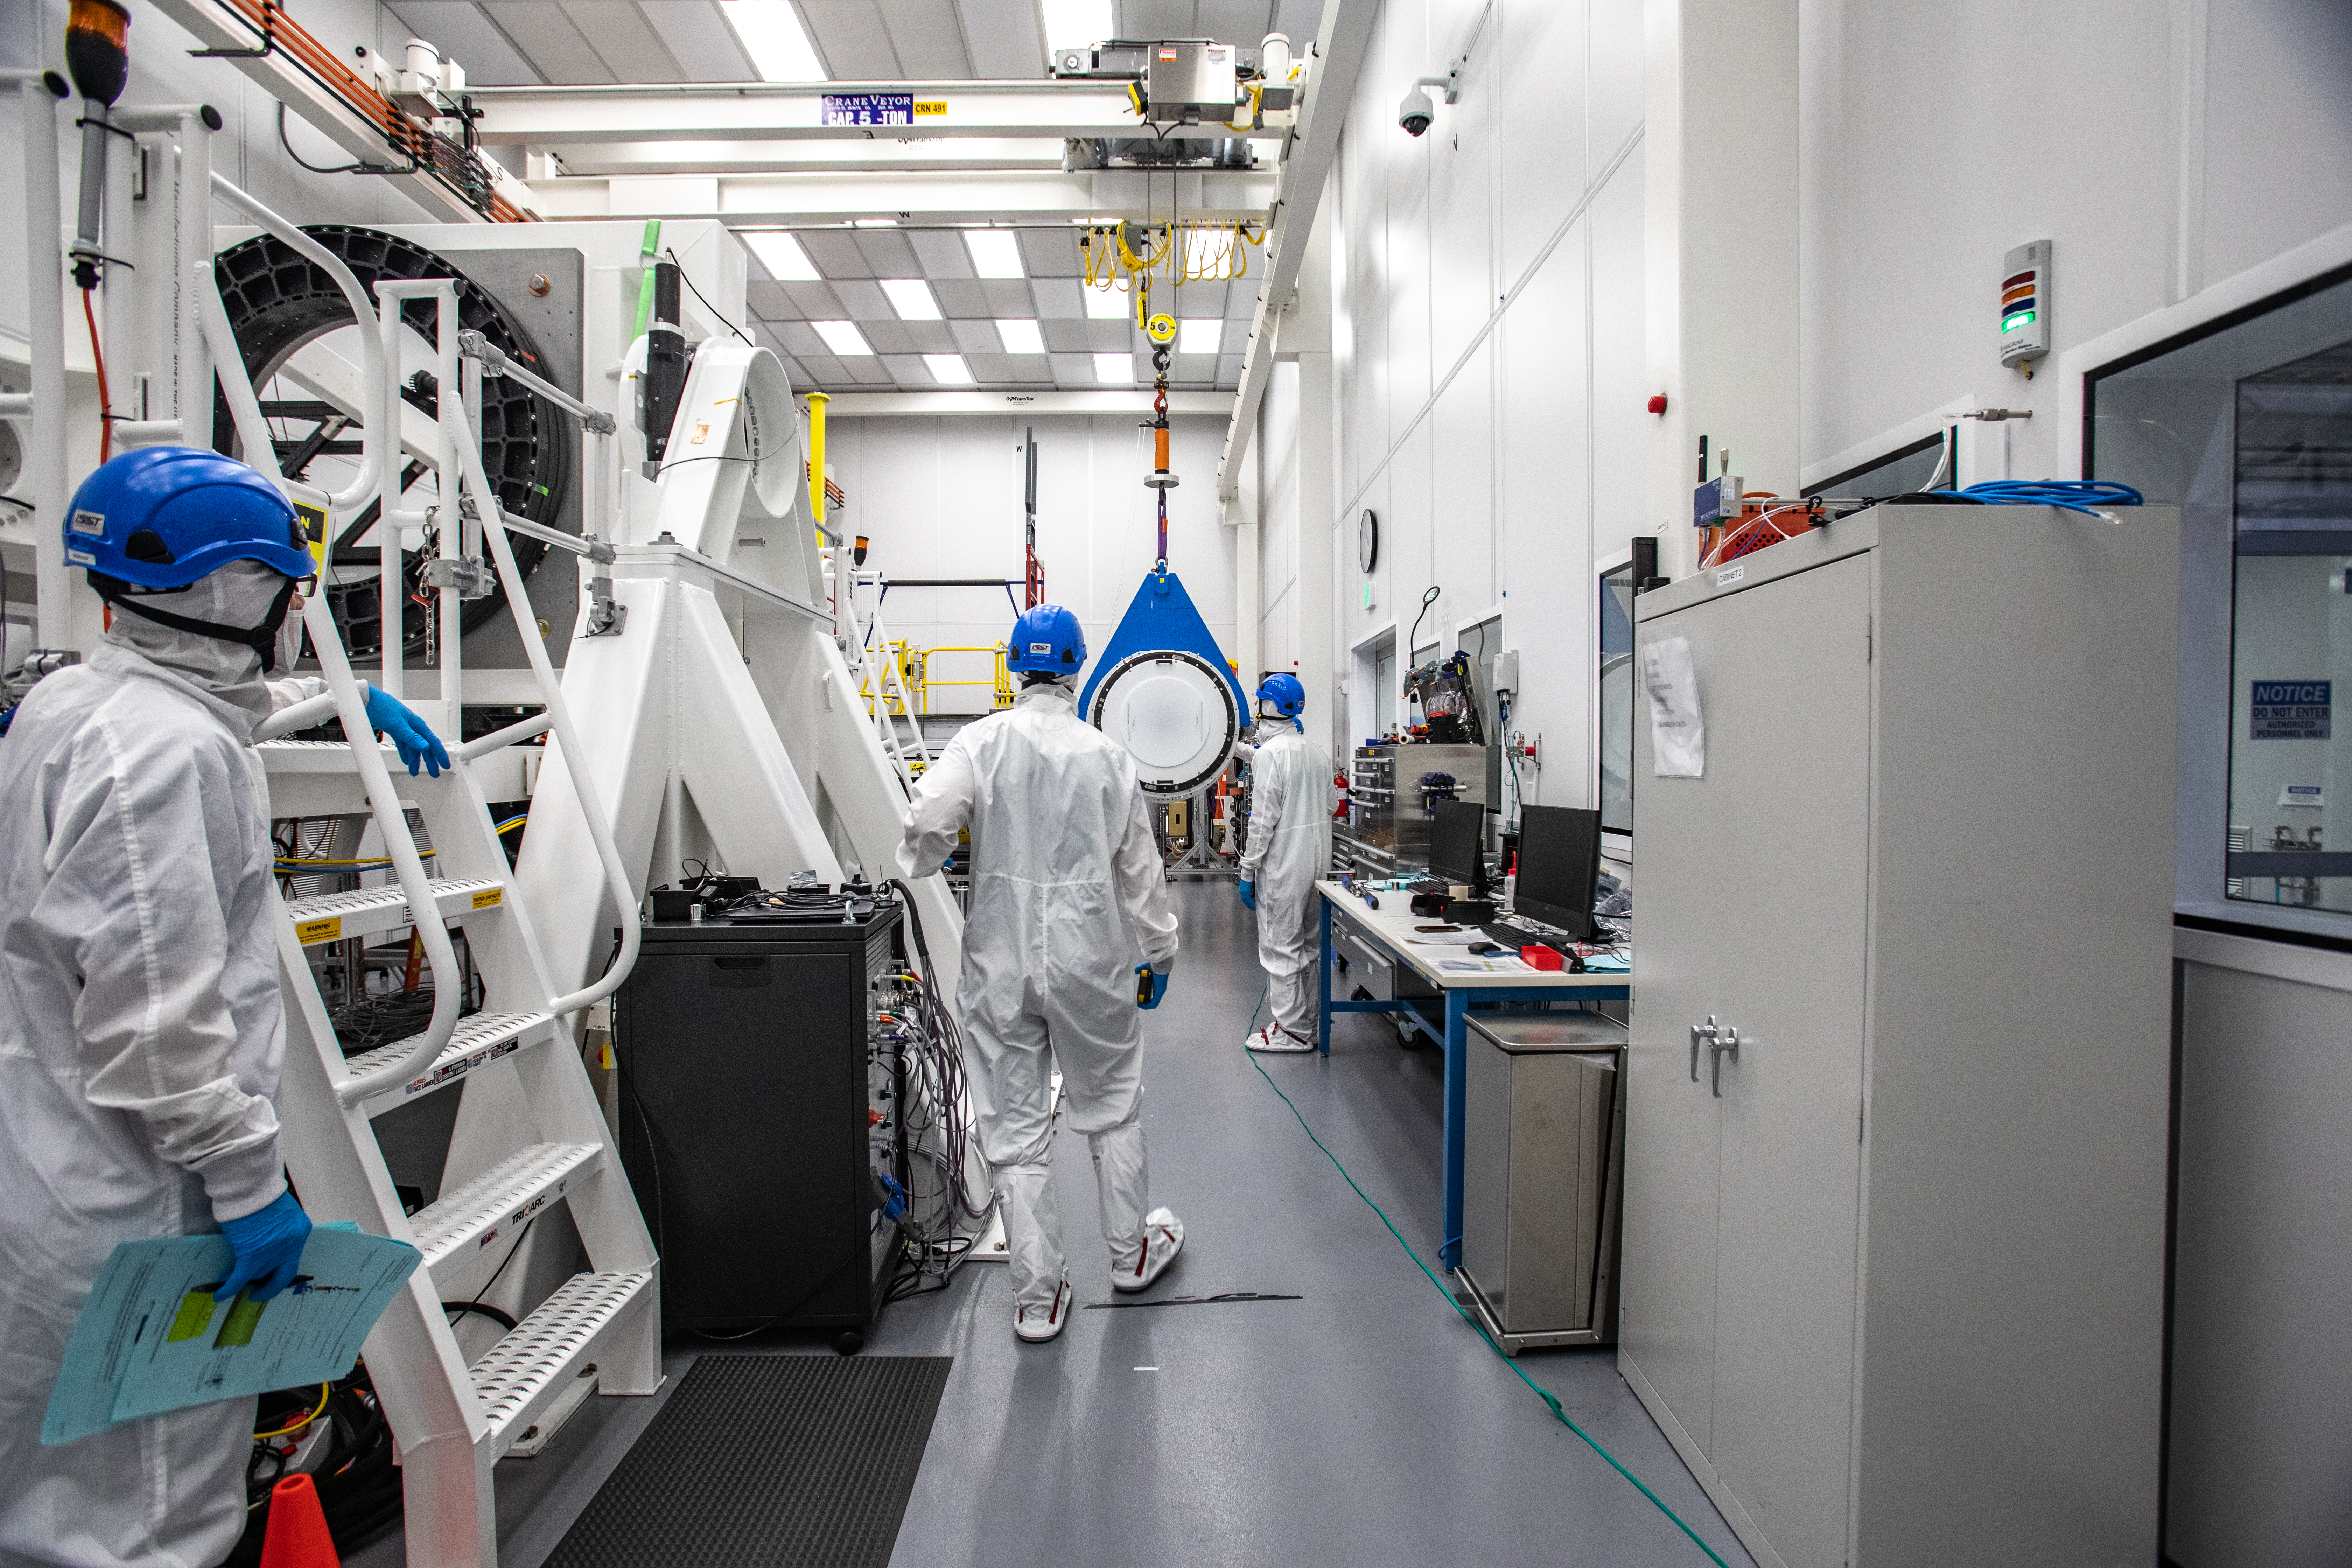

LSST Cryostat to Camera Body Lift

The LSST camera team successfully installed the cryostat to the camera body on April 8.

Credit: Jacqueline Ramseyer Orrell/SLAC National Accelerator Laboratory